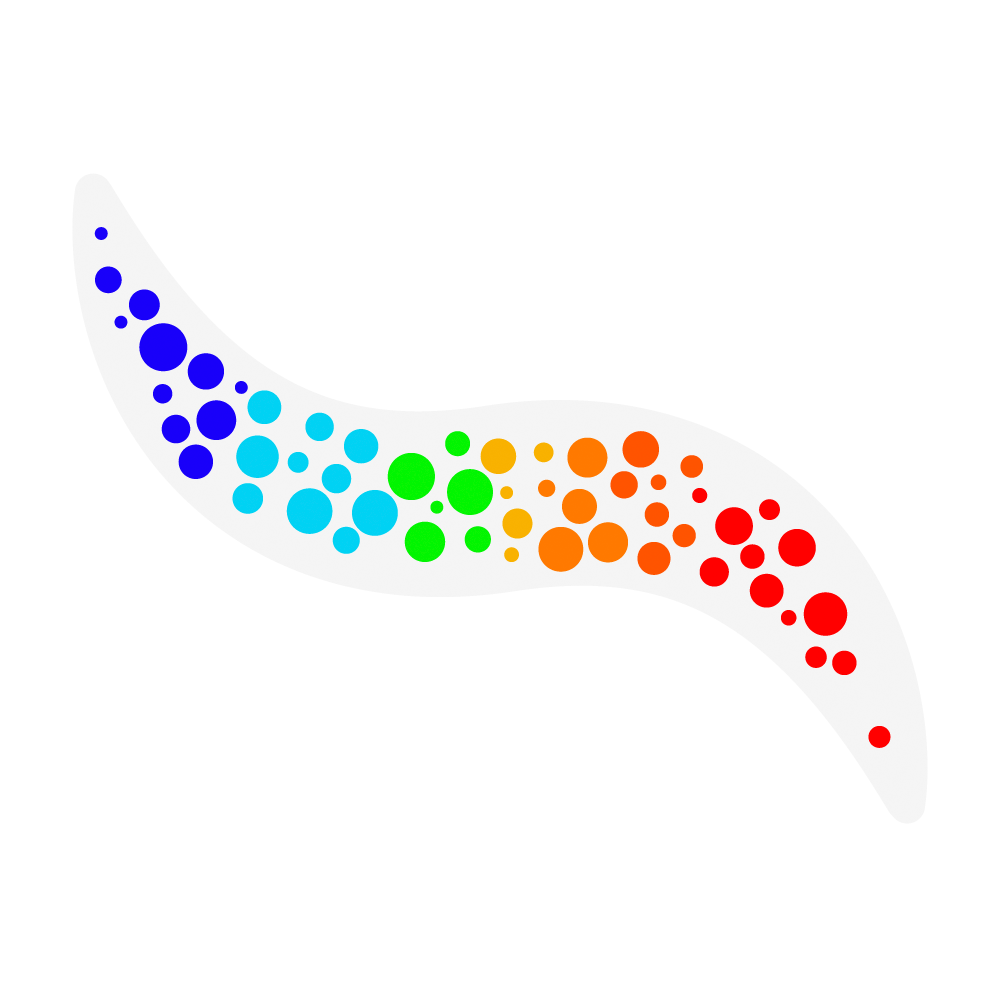

A Window to the Stars

An icon for NSF-DOE Vera C. Rubin Observatory's "A Window to the Stars" educator investigation.

Credit: Rubin Observatory/NSF/AURA